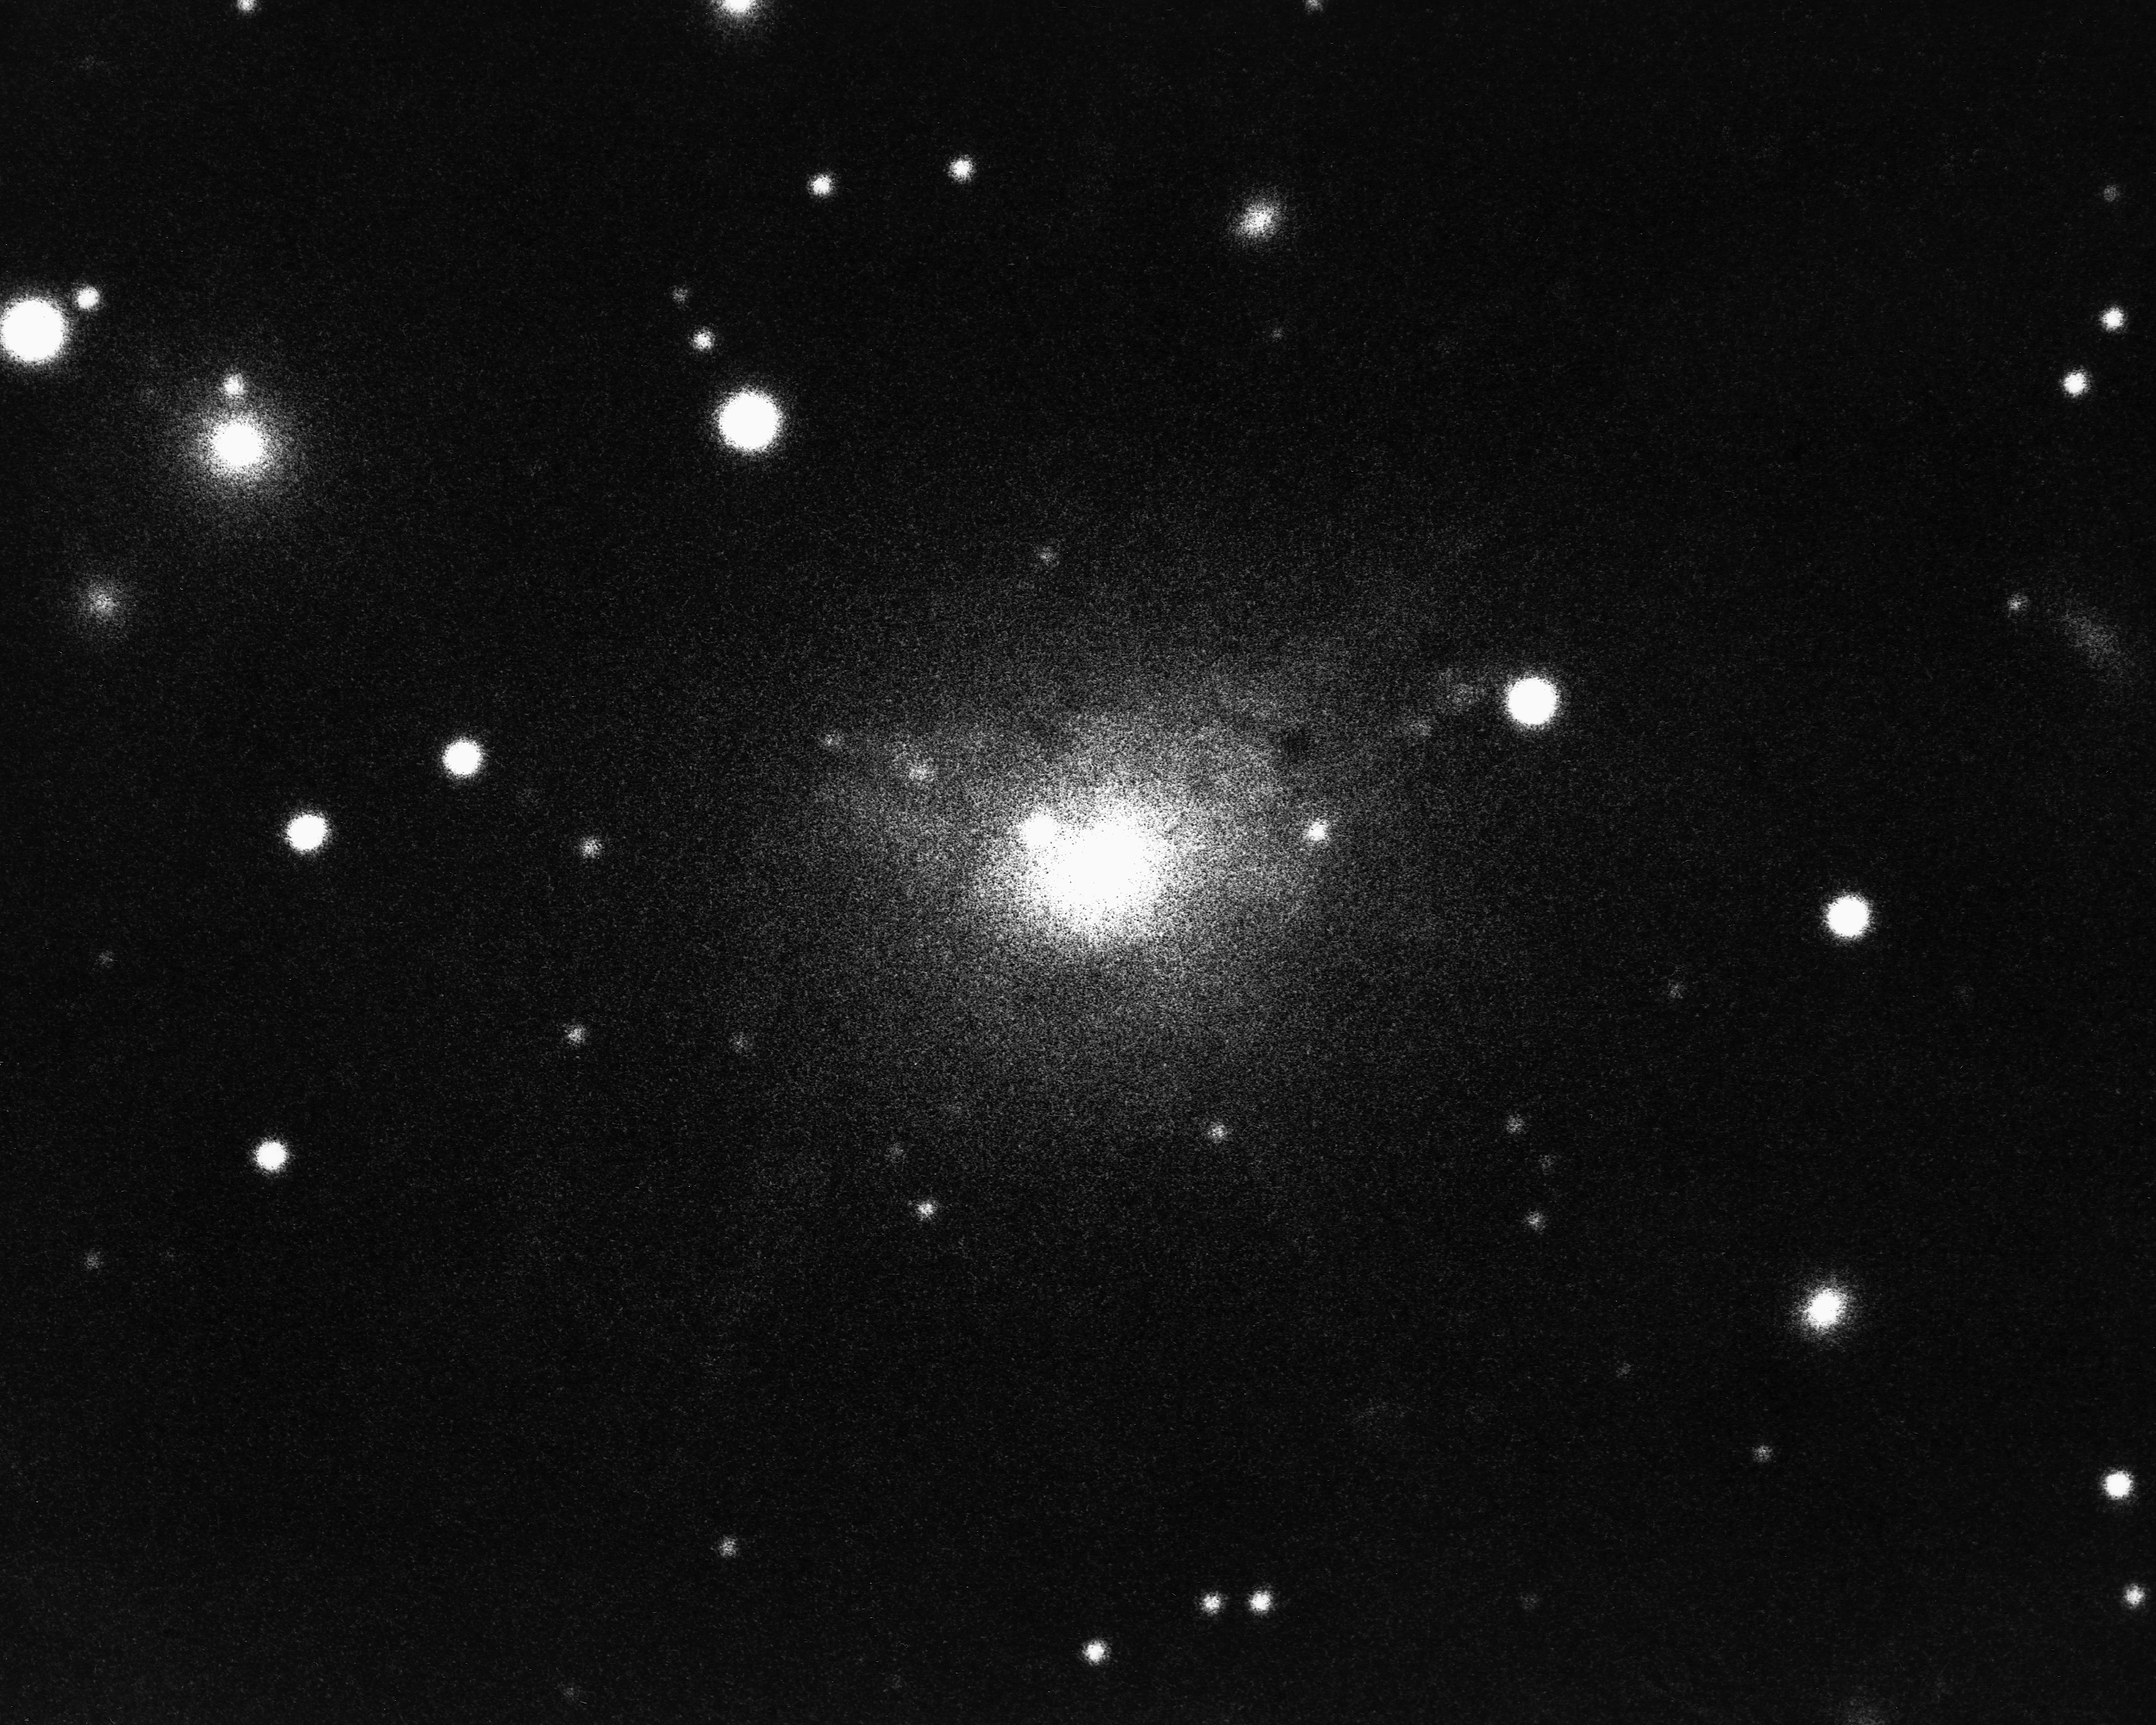

NGC 1275 in Perseus

This Seyfert galaxy is a source of radio noise as well as a strong X-ray source. An extensive system of long filaments is material exploding outwards into space at 1500 miles per second. Also known as Perseus A and 3C84, NGC1275 is in the constellation Perseus. KPNO 4-meter Mayall telescope.

Credit: NOIRLab/NSF/AURA